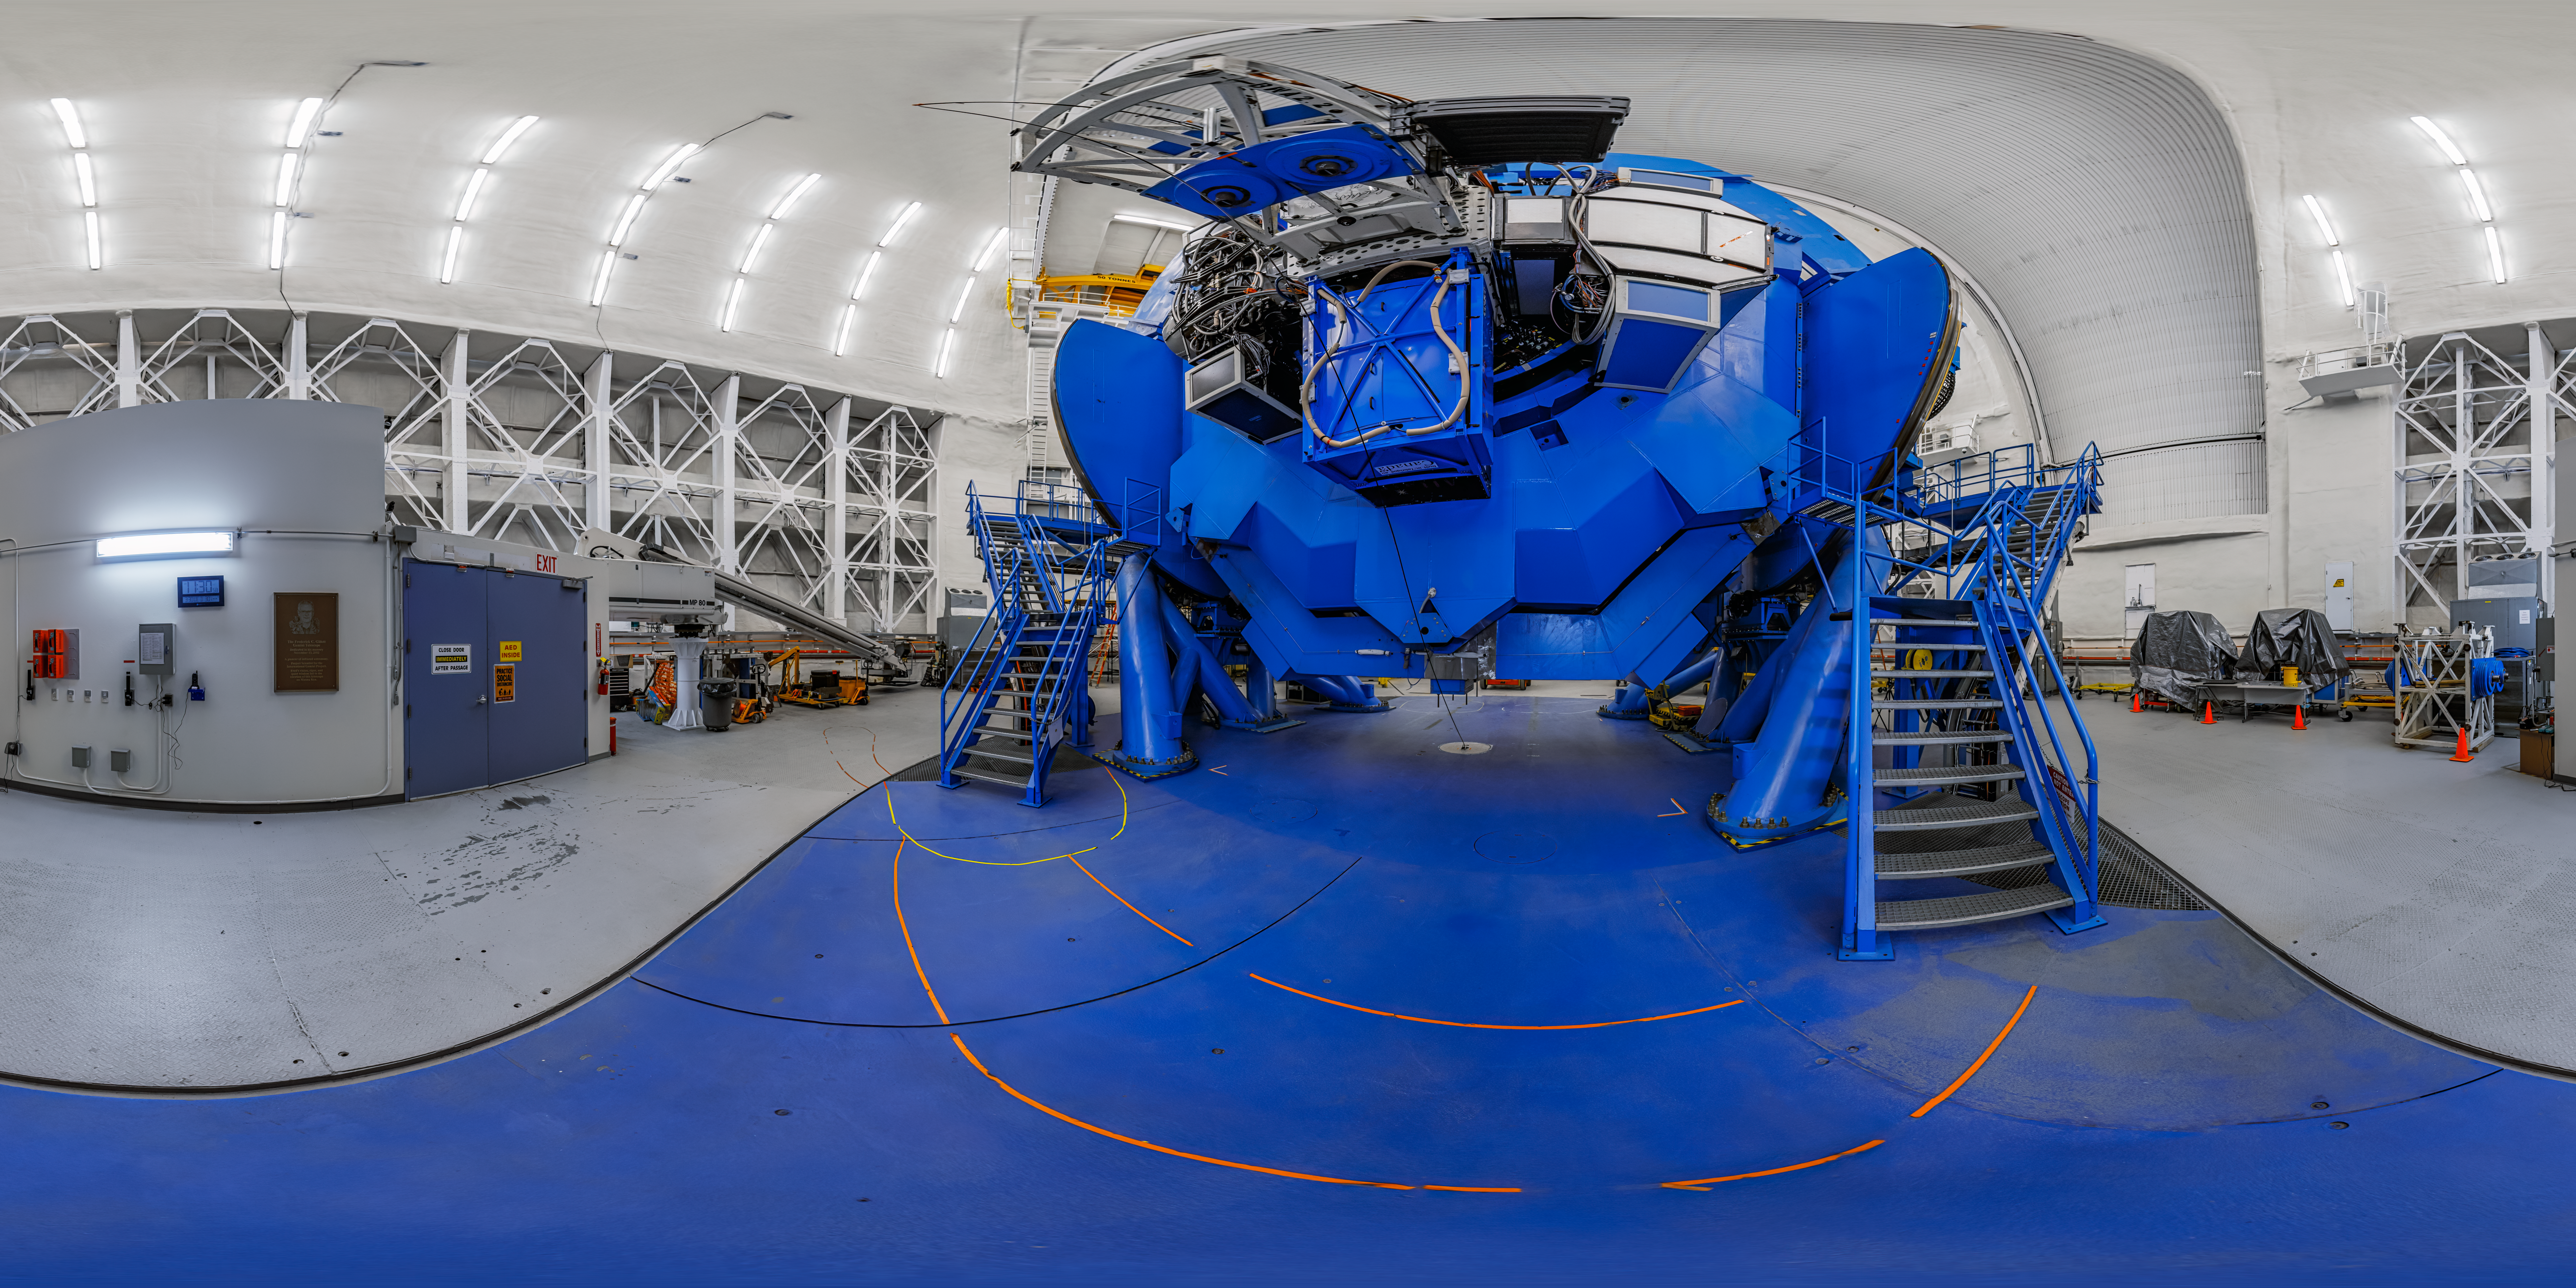

Gemini North 360 Panorama

A 360 panorama view of the interior of Gemini North, one half of the International Gemini Observatory, operated by NSF NOIRLab, located near the summit of Maunakea, Hawai'i.

Credit: International Gemini Observatory/NOIRLab/NSF/AURA/P. Horálek